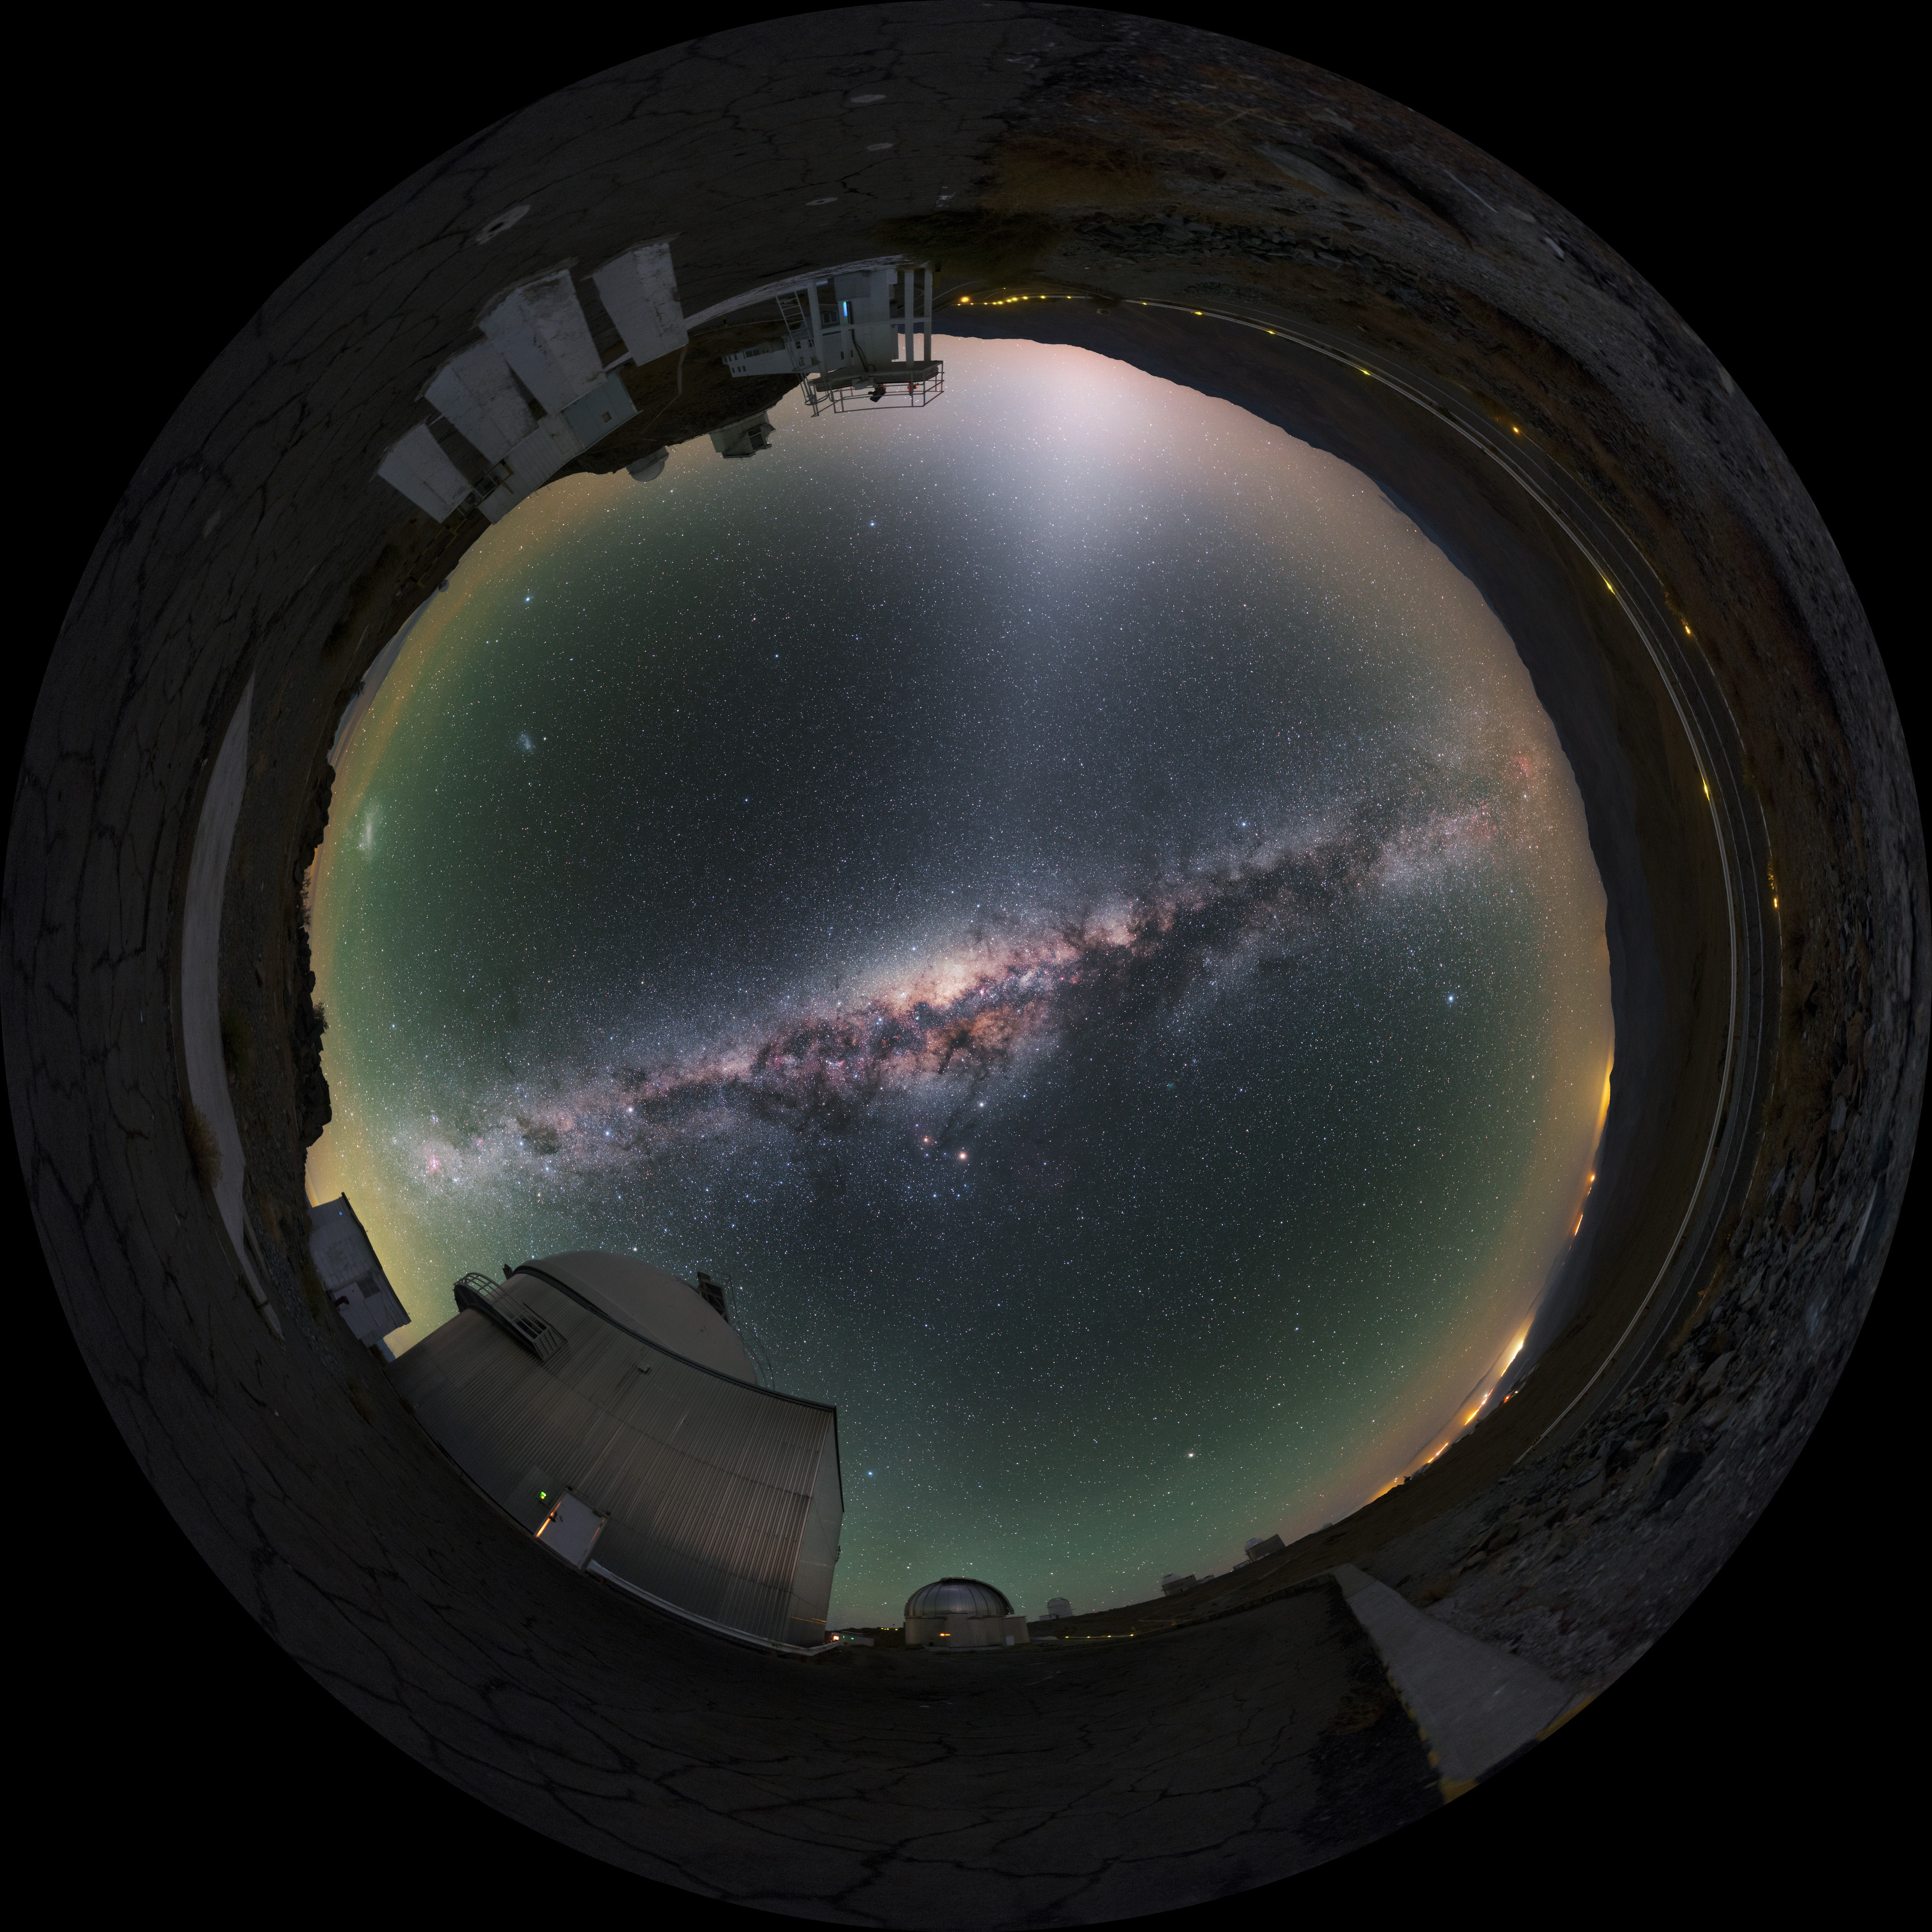

Fulldome image of La Silla

This fulldome image, used for planetarium shows, features some of the many telescopes located on La Silla. The Milky Way galaxy streaks across the upper part of the image.

Credit: P. Horálek/ESO